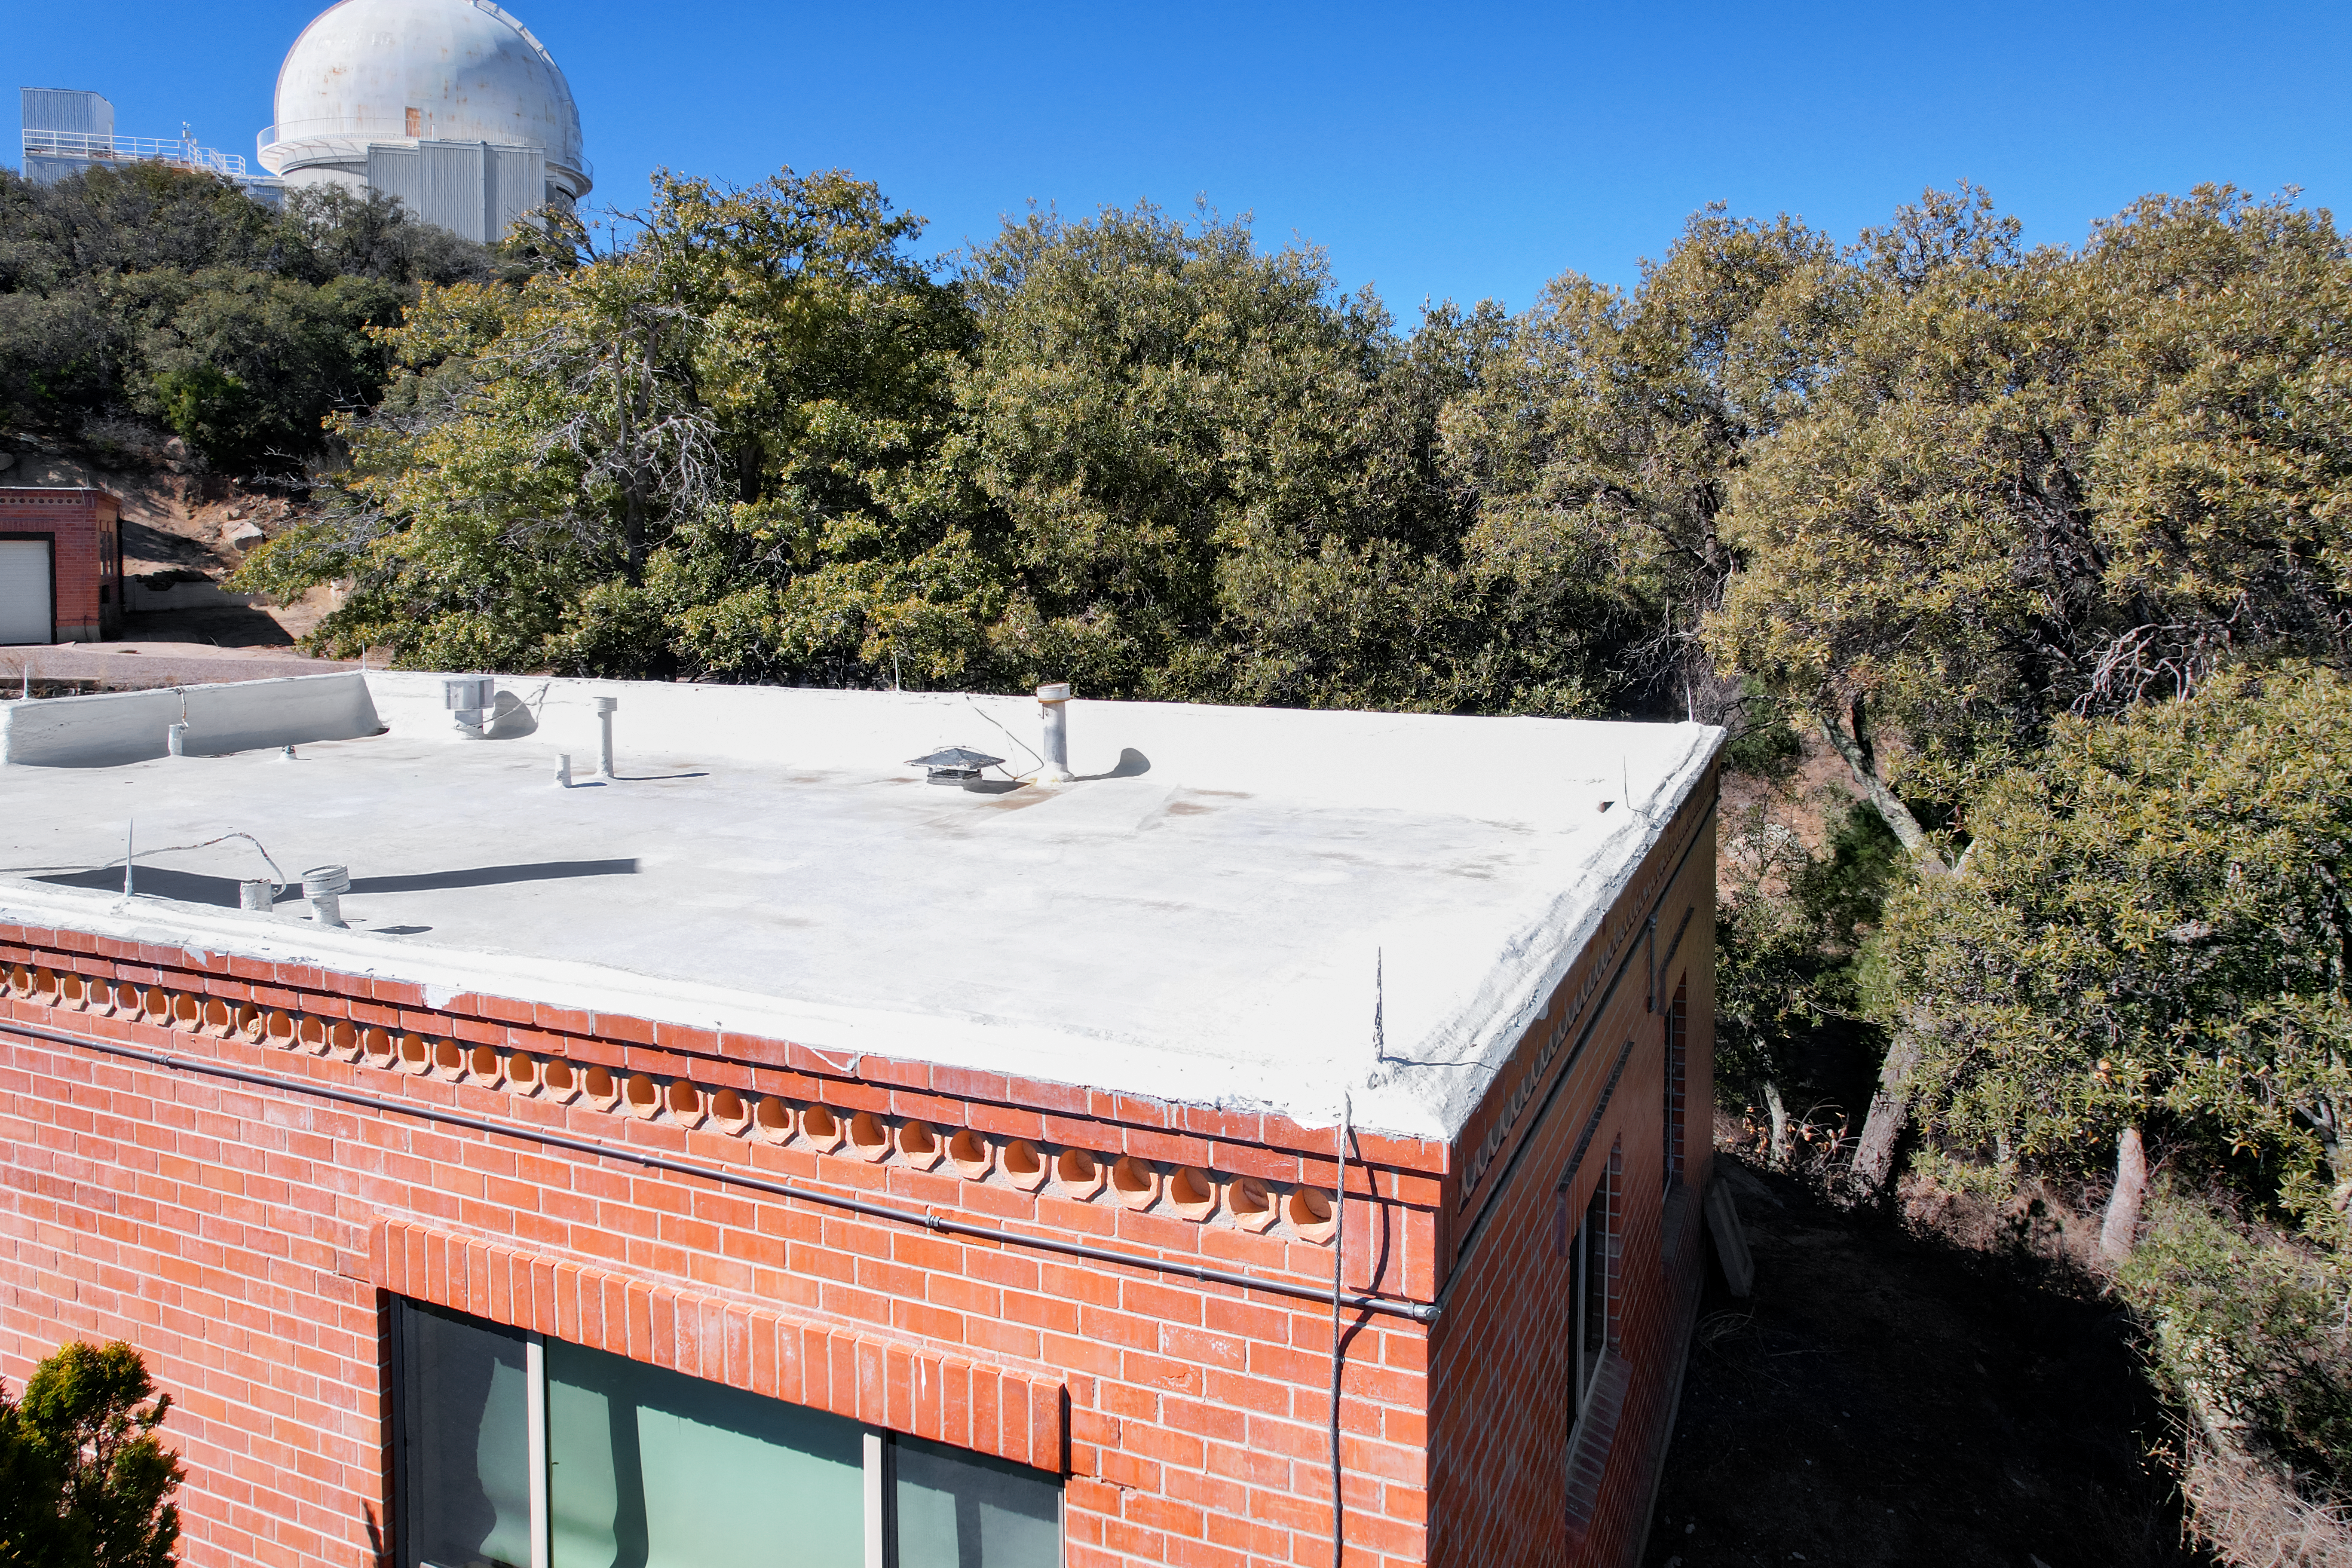

Kitt Peak National Observatory House 4

Aerial view of the roof of House 4 at Kitt Peak National Observatory (KPNO), a Program of NSF NOIRLab, from which the KPNO 2.1-meter Telescope can be seen.

Credit: KPNO/NOIRLab/NSF/AURA/P. Marenfeld